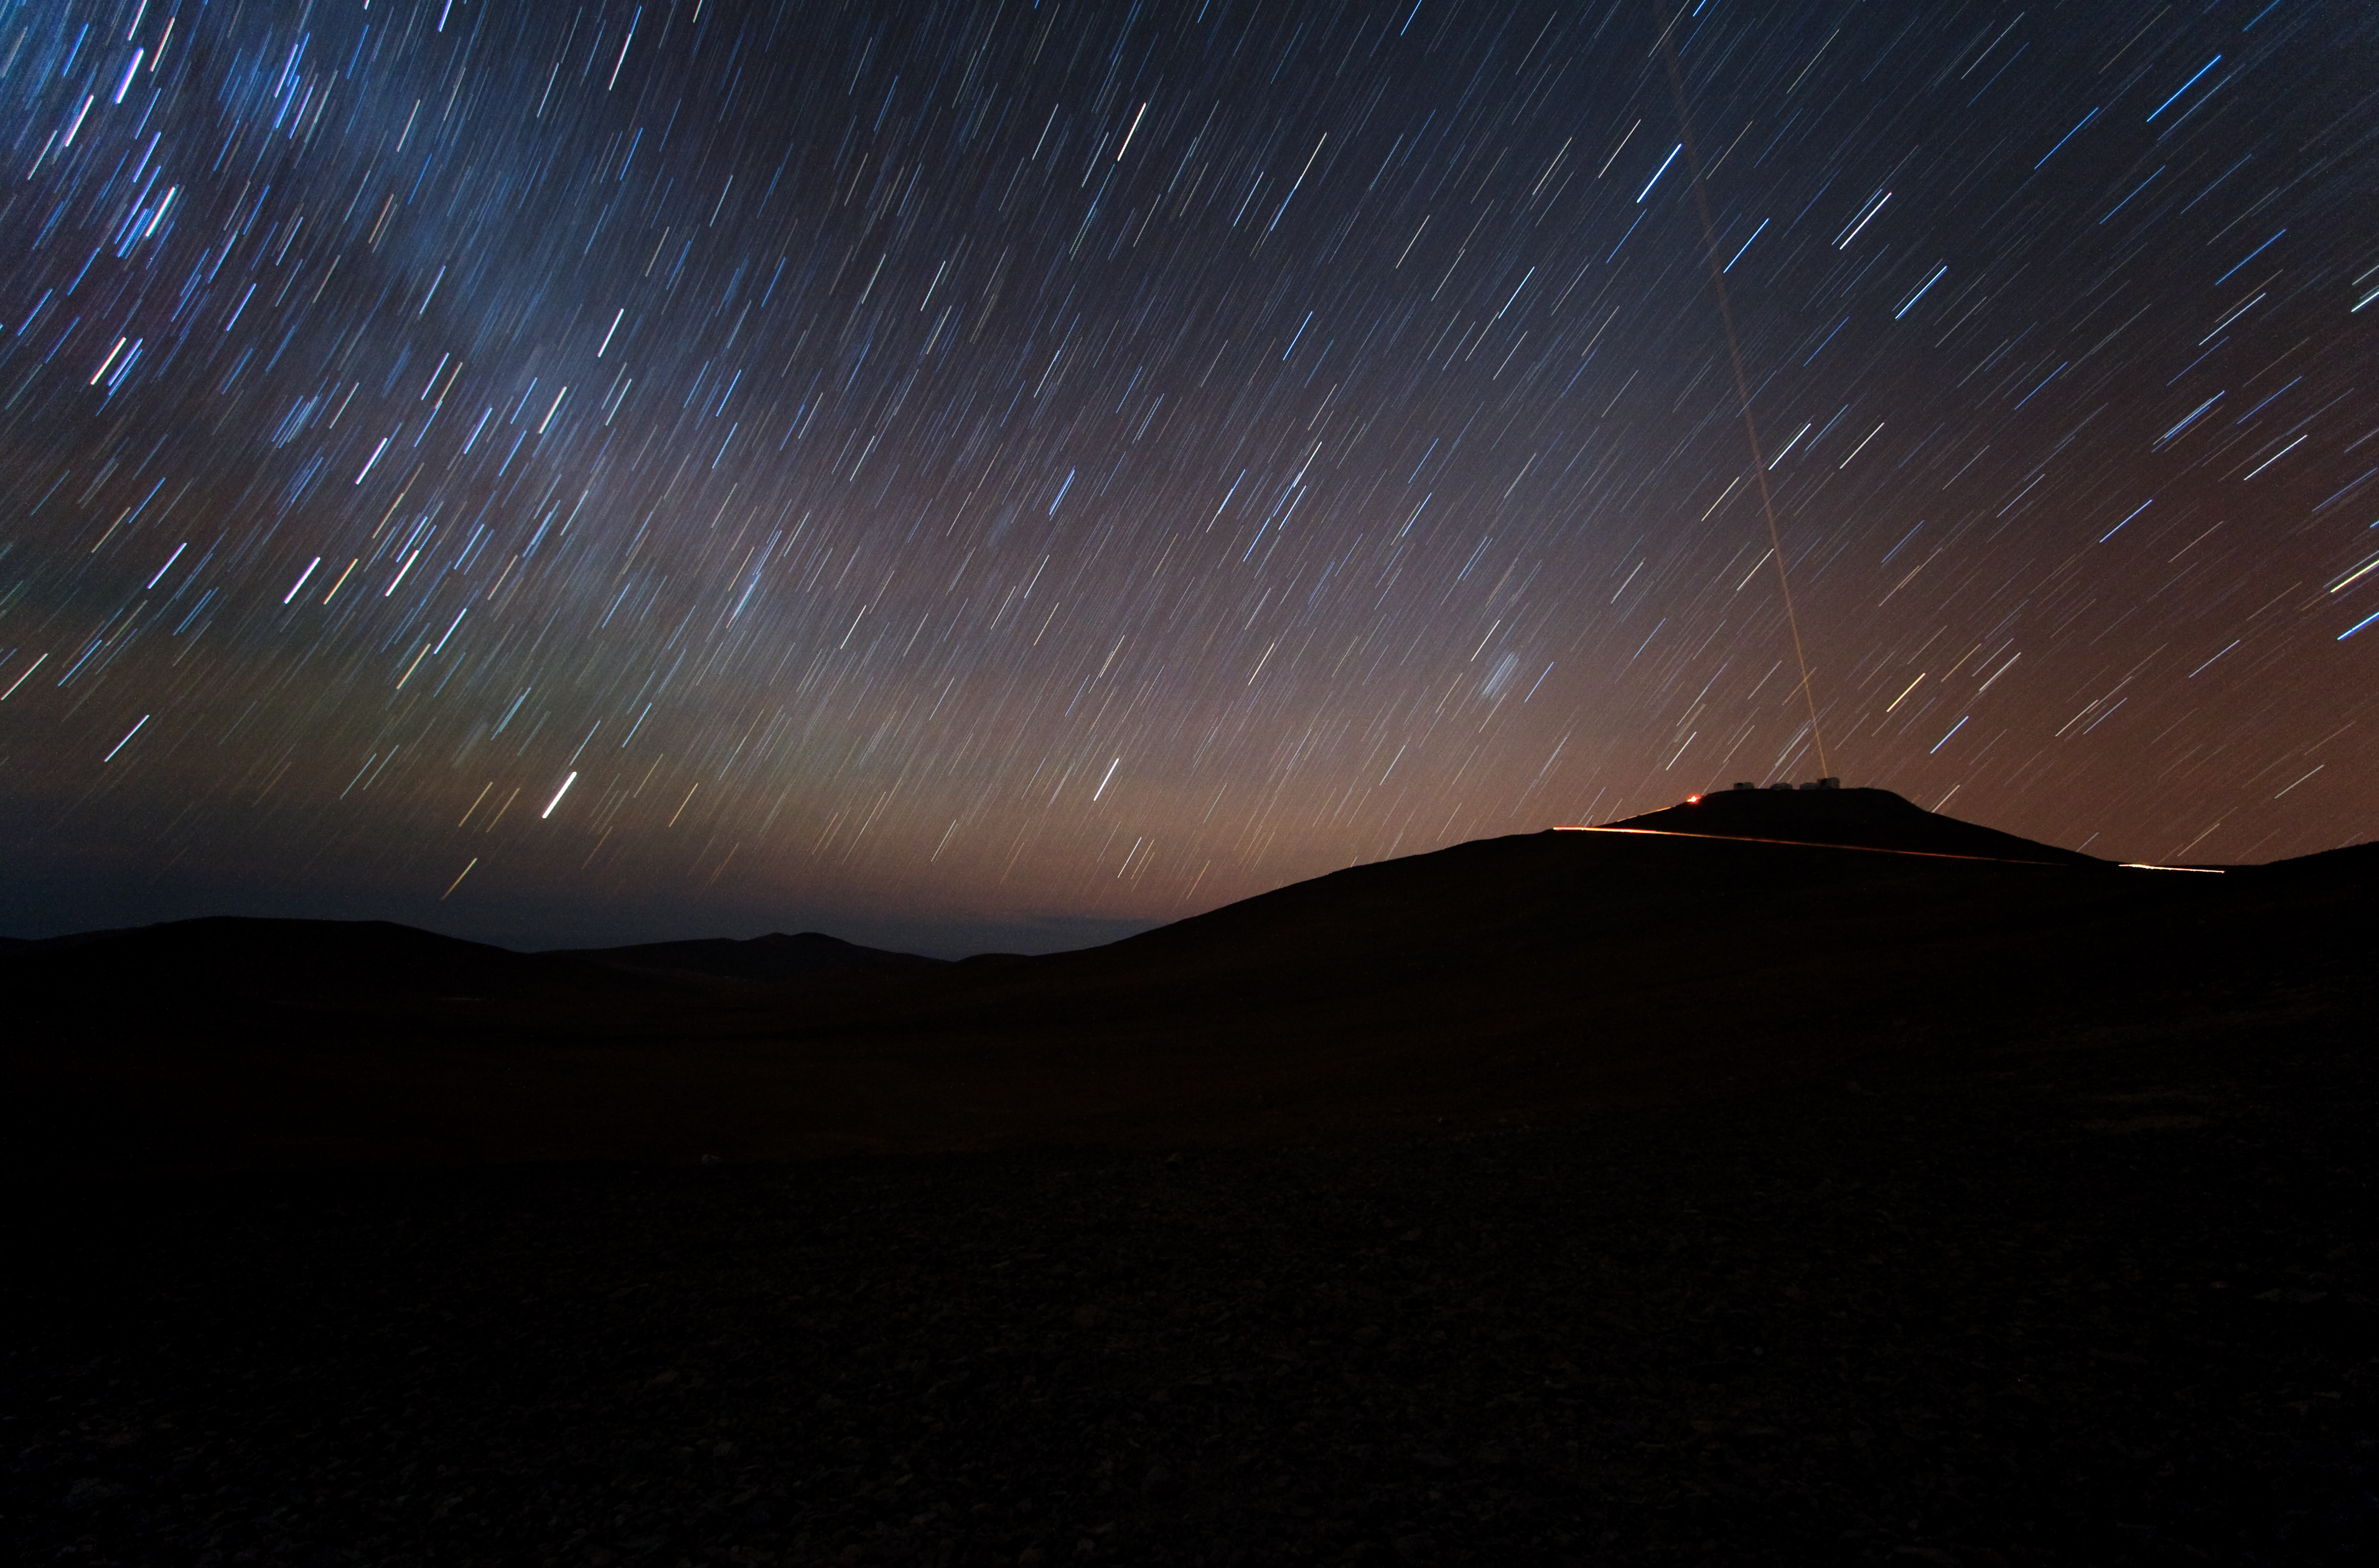

Group portrait of the VLT with laser beam

Night view on Cerro Paranal, home to ESO’s Very Large Telescope (VLT), the world’s most advanced observatory. Among the circular trails imprinted by the stars in a dark and clear night, a laser beam shoots out of one of the Unit Telescopes of the VLT. This beam is used to create an artificial star above Paranal to assist the adaptive optics instruments on the VLT. Adaptive optics is a technique that allows astronomers to overcome the blurring effect of the atmosphere and obtain images almost as sharp as would be possible if the whole telescope were placed in space, above Earth's atmosphere.

Credit: ESO/Y. Beletsky